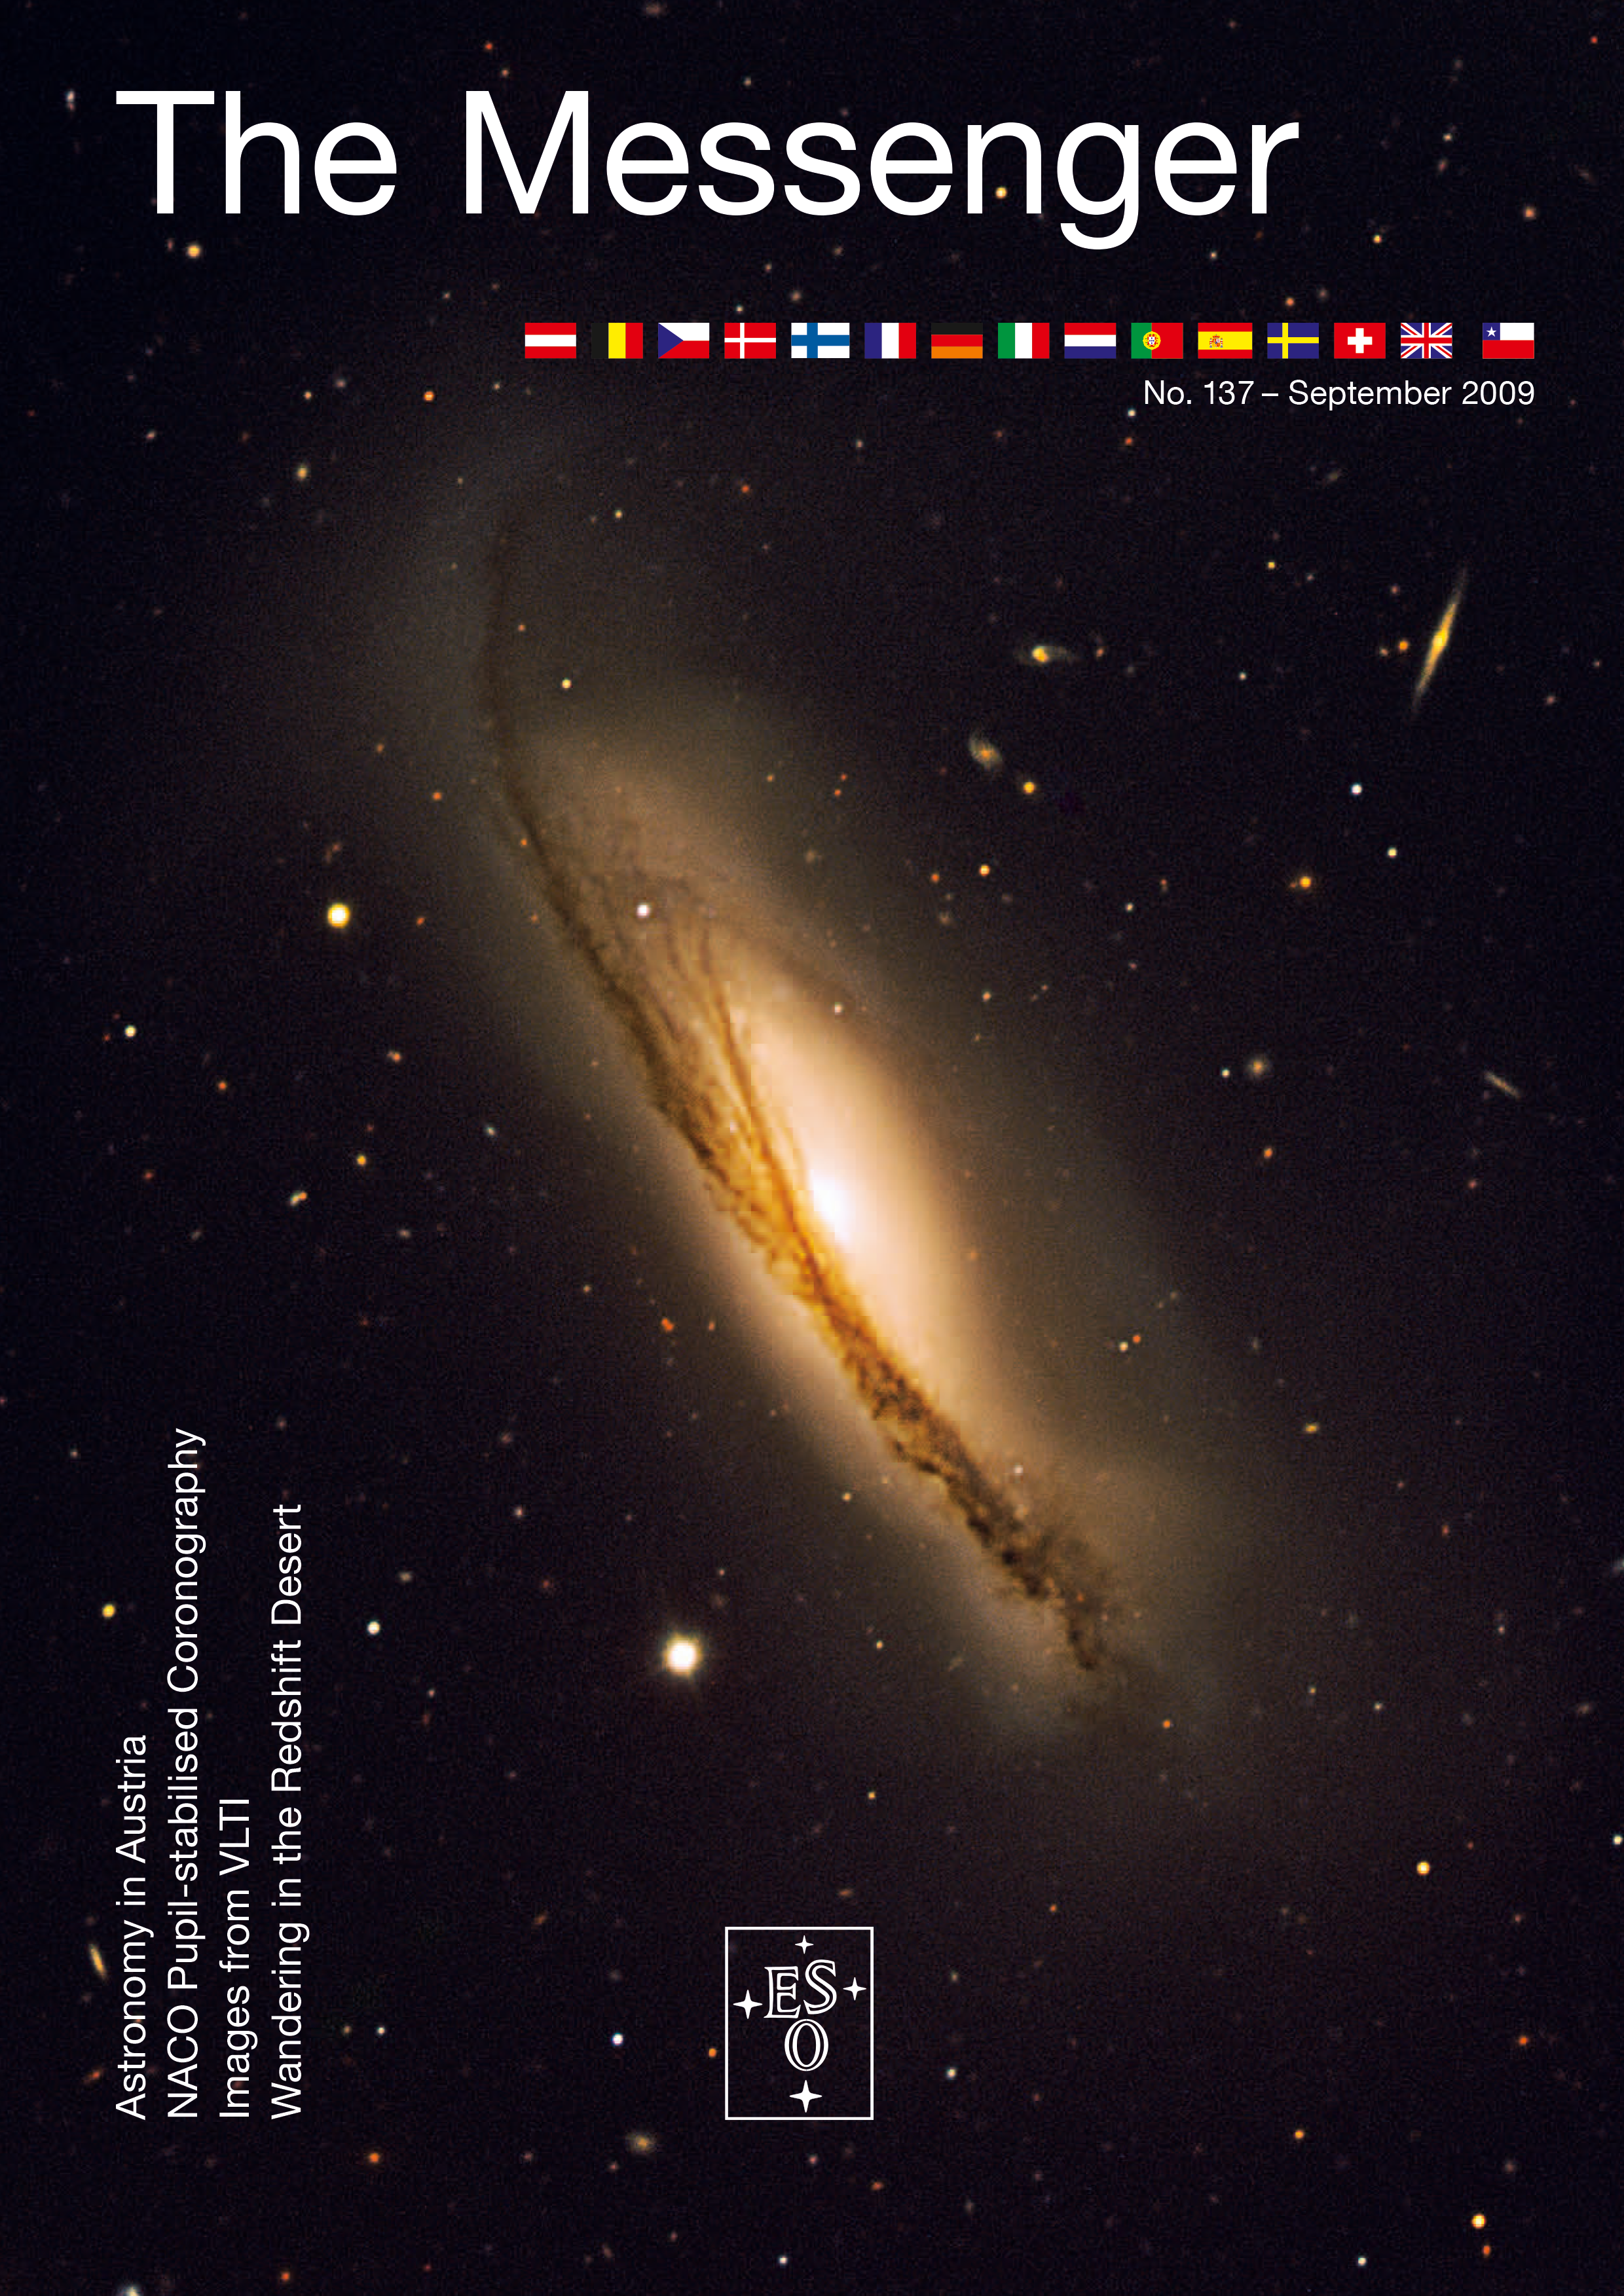

Cover of The Messenger No. 137

Cover of The Messenger No. 137.

Credit: ESO